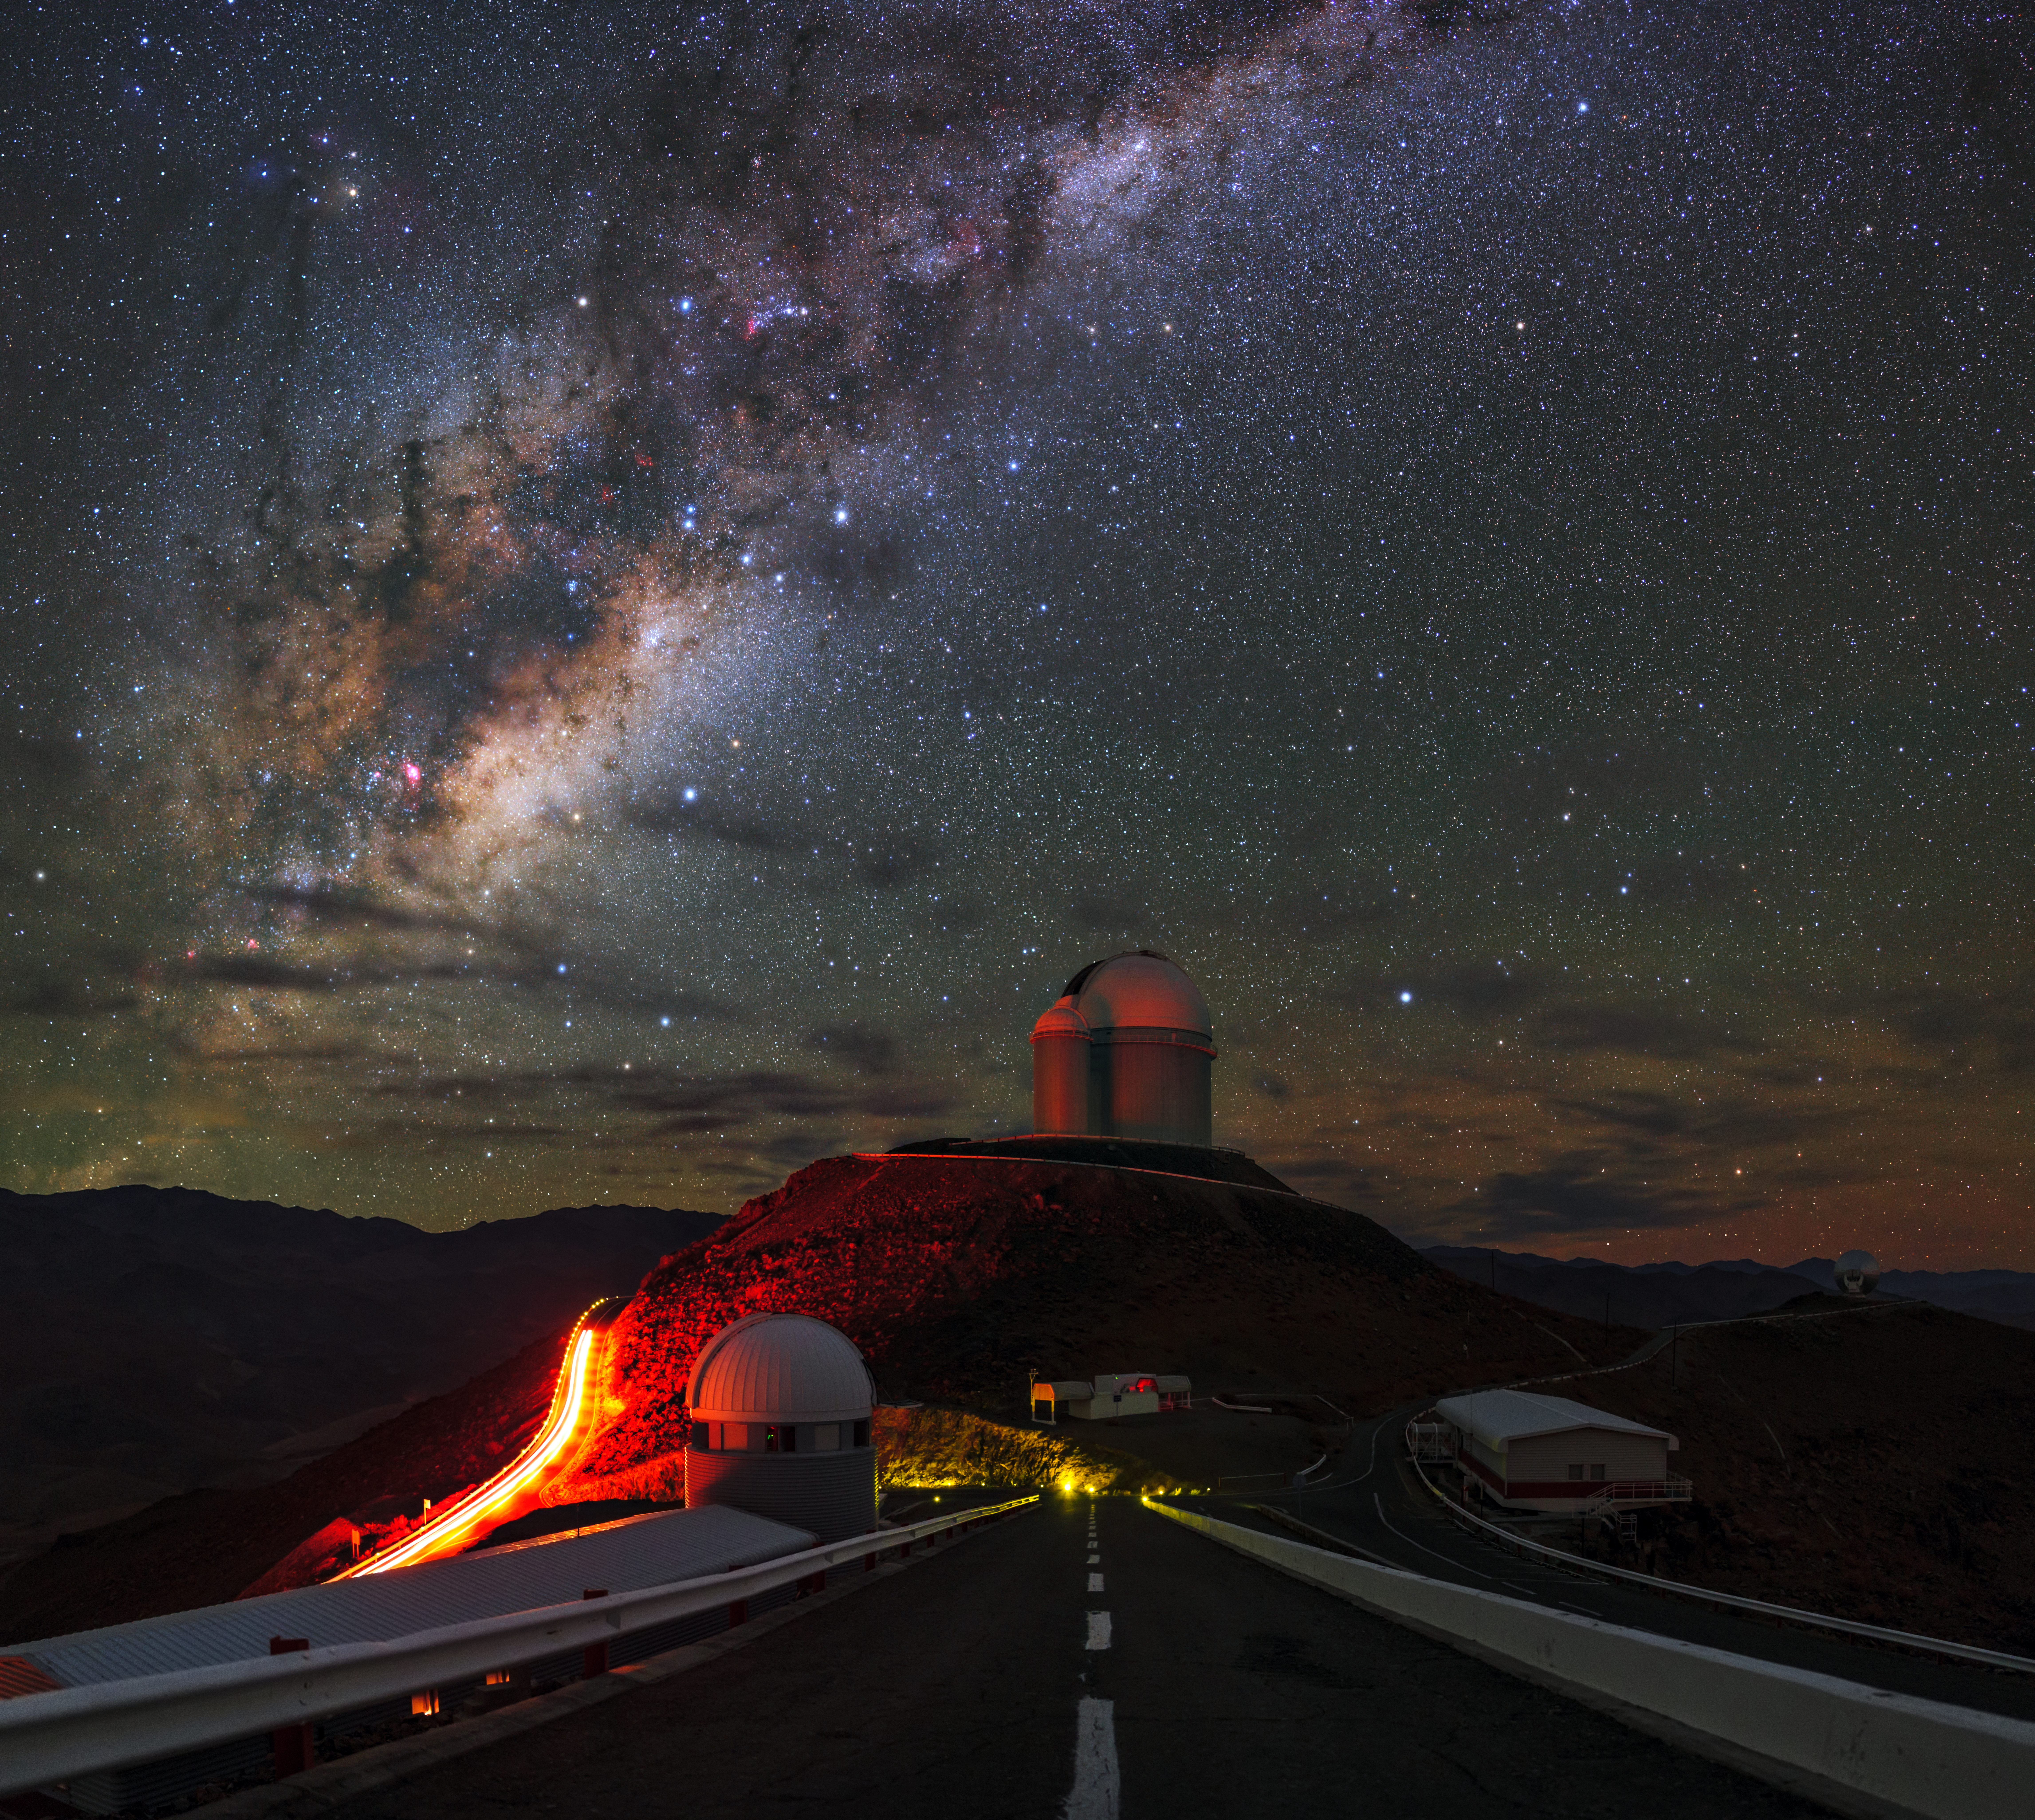

Road to the Milky Way at La Silla

In this picture, our home galaxy the Milky Way stretches across the sky above the landscape of the Chilean Andes. In the foreground, the roads of ESO’s La Silla Observatory are packed with state-of-the-art astronomical telescopes pointing towards, and far beyond, the Milky Way.

Several multinational telescopes are captured in this frame. The ESO 3.6-metre telescope stands on the central pedestal and is mounted with the High Accuracy Radial velocity Planet Searcher (HARPS) — the best exoplanet finder on Earth. Just next to the main dome, the smaller one once hosted the Coudé Auxiliary Telescope (CAT) which used to feed the powerful Coudé Echelle Spectrograph; they are now both decommissioned. At the foot of this pedestal lies the French Rapid Action Telescope for Transient Objects (TAROT) which follows up on highly energetic events called gamma-ray bursts. These are also studied by the Swiss 1.2-metre Leonhard Euler Telescope in the dome on the left, but its focus lies on the search for exoplanets.

Further out in the right, one can spot the Swedish–ESO Submillimetre Telescope (SEST) that was decommissioned in 2003 and replaced by the Atacama Pathfinder EXperiment telescope (APEX) on the Chajnantor Plateau. A map of all the La Silla facilities can be found here.

The high density of instruments on the roads of La Silla shows how desirable this location is for astronomical observations. It is far from brightly lit cities — the dramatic effect of dim brake lights of a single car can be seen on the left — and lies at a high altitude.

This image was taken by ESO Photo Ambassador, Babak Tafreshi.

Credit: ESO/B. Tafreshi (twanight.org)